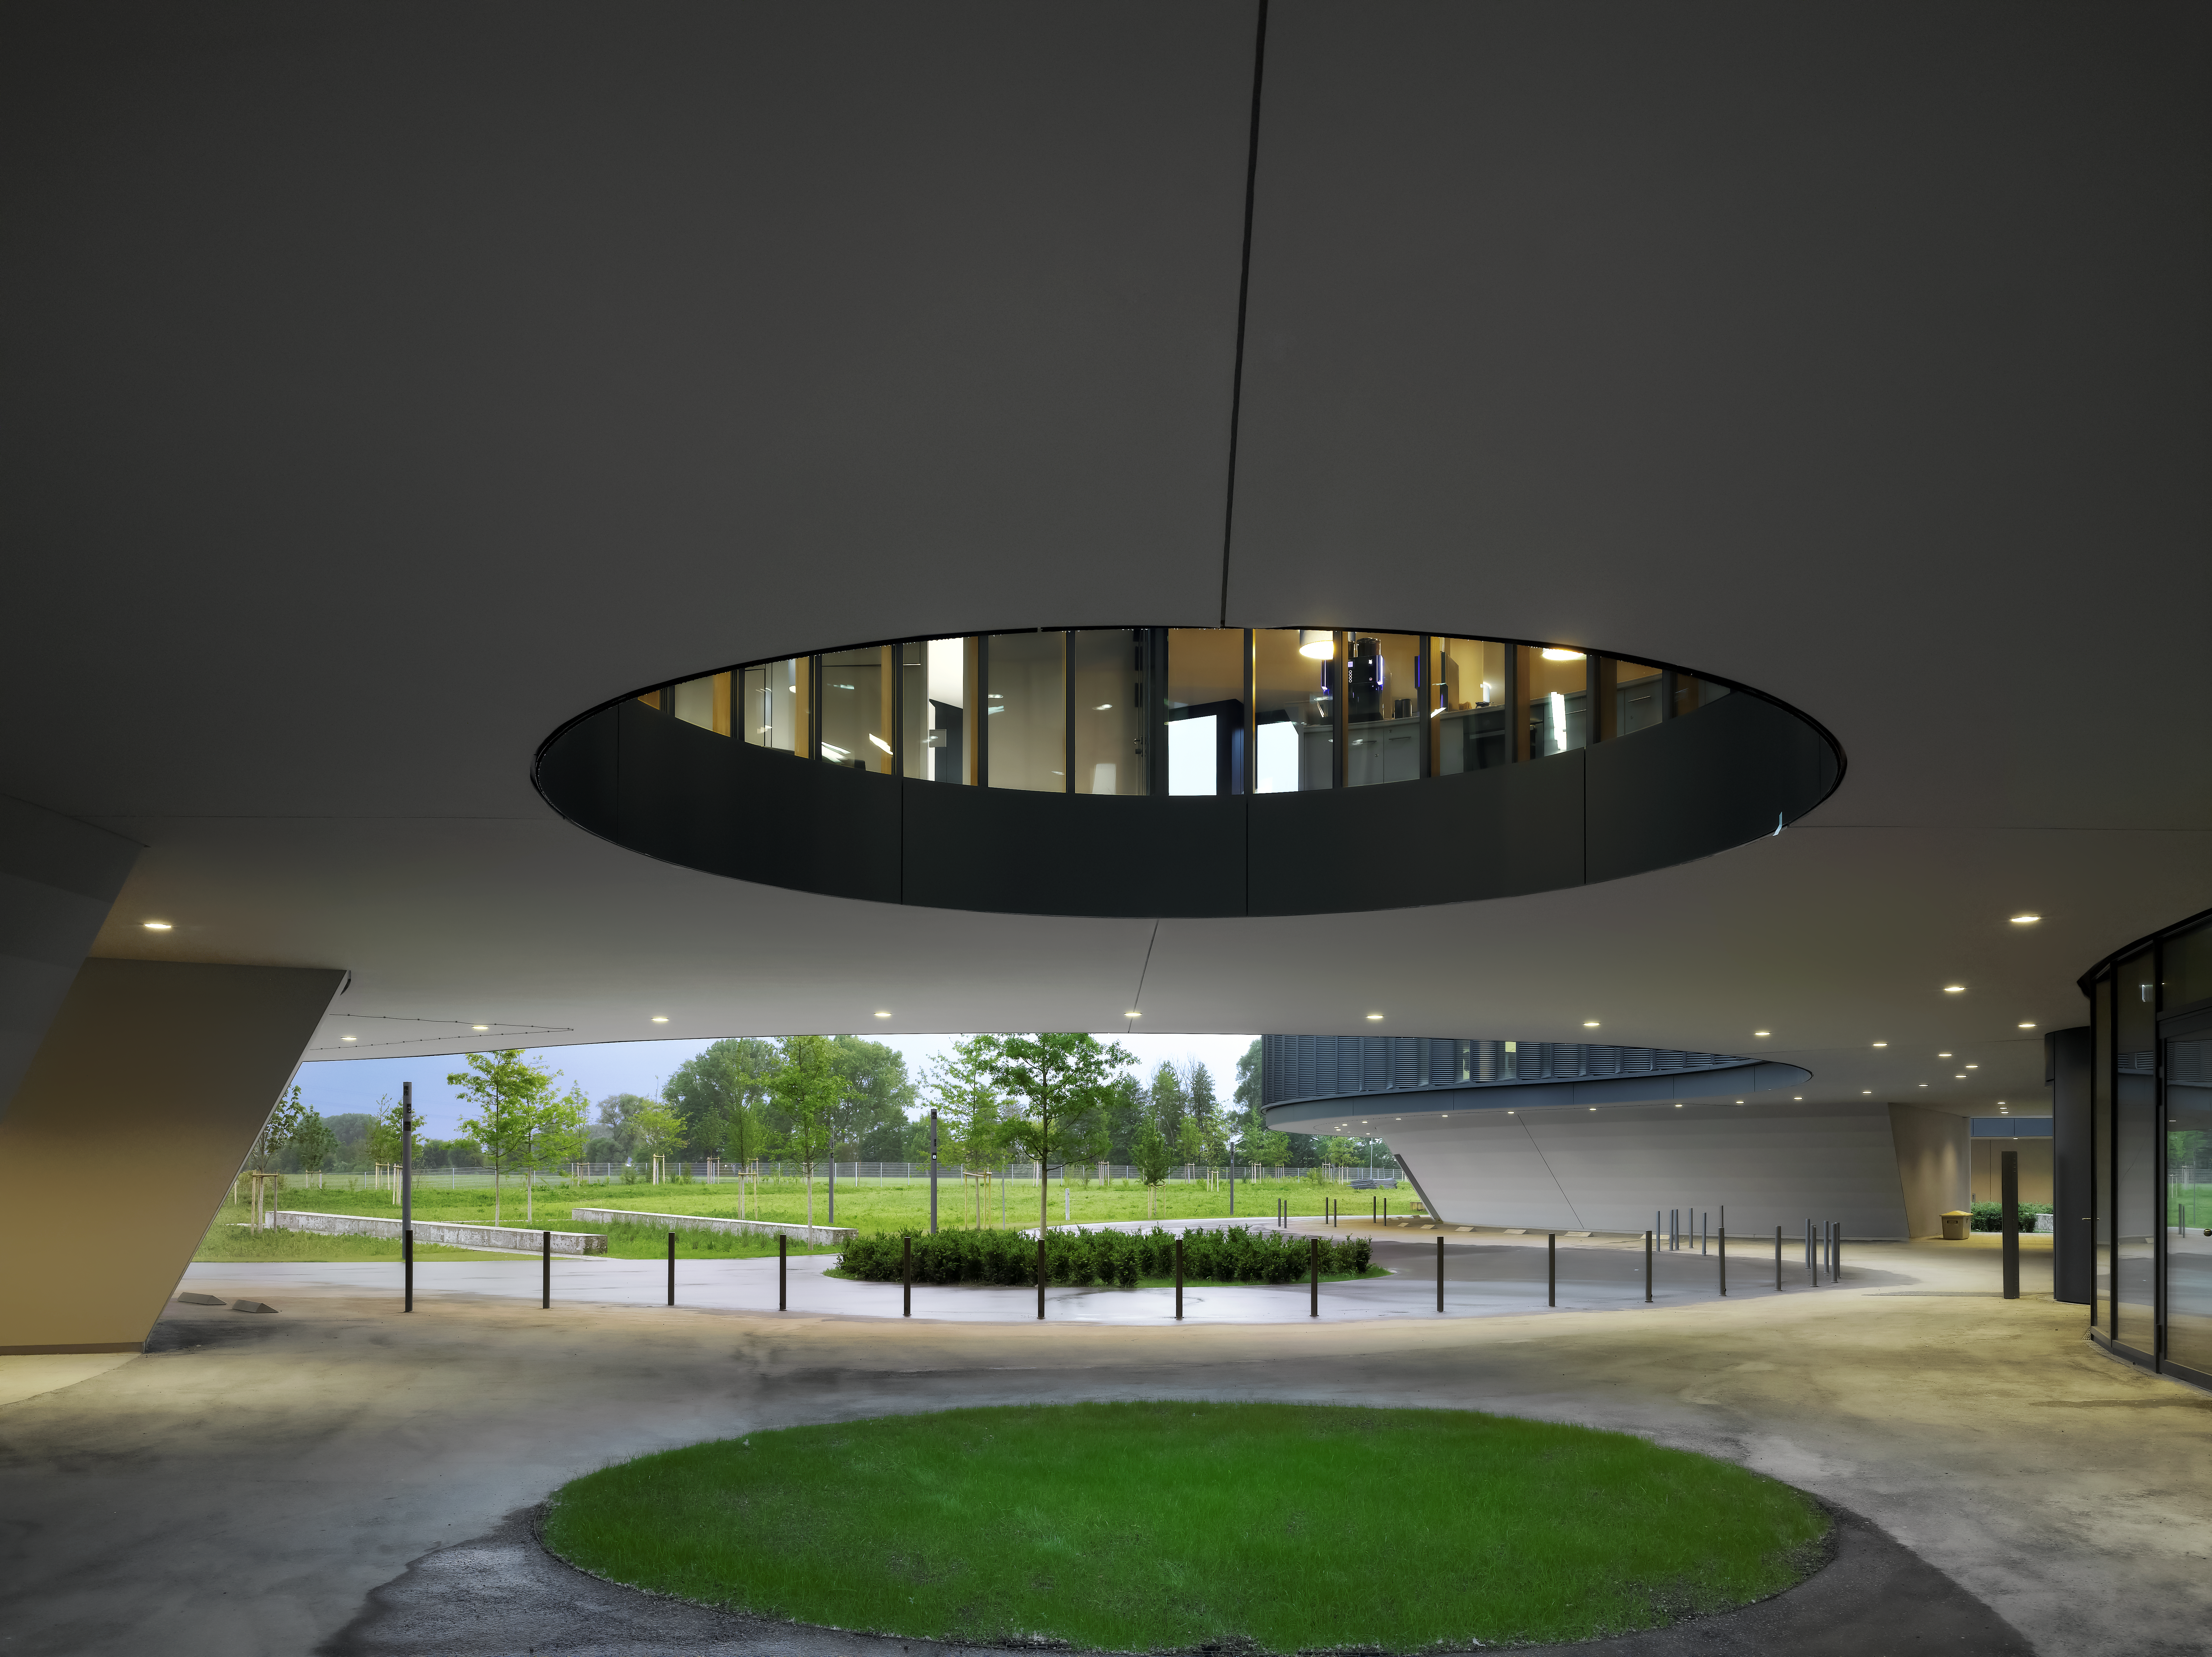

Courtyards and telescopes

A special design element of the new building of the ESO Headquarters in Garching, Germany, are the large courtyards, which bring natural light into the offices. The size of these courtyards resemble the sizes of the main mirrors of different ESO telescopes.

Credit: Roland Halbe/ESO